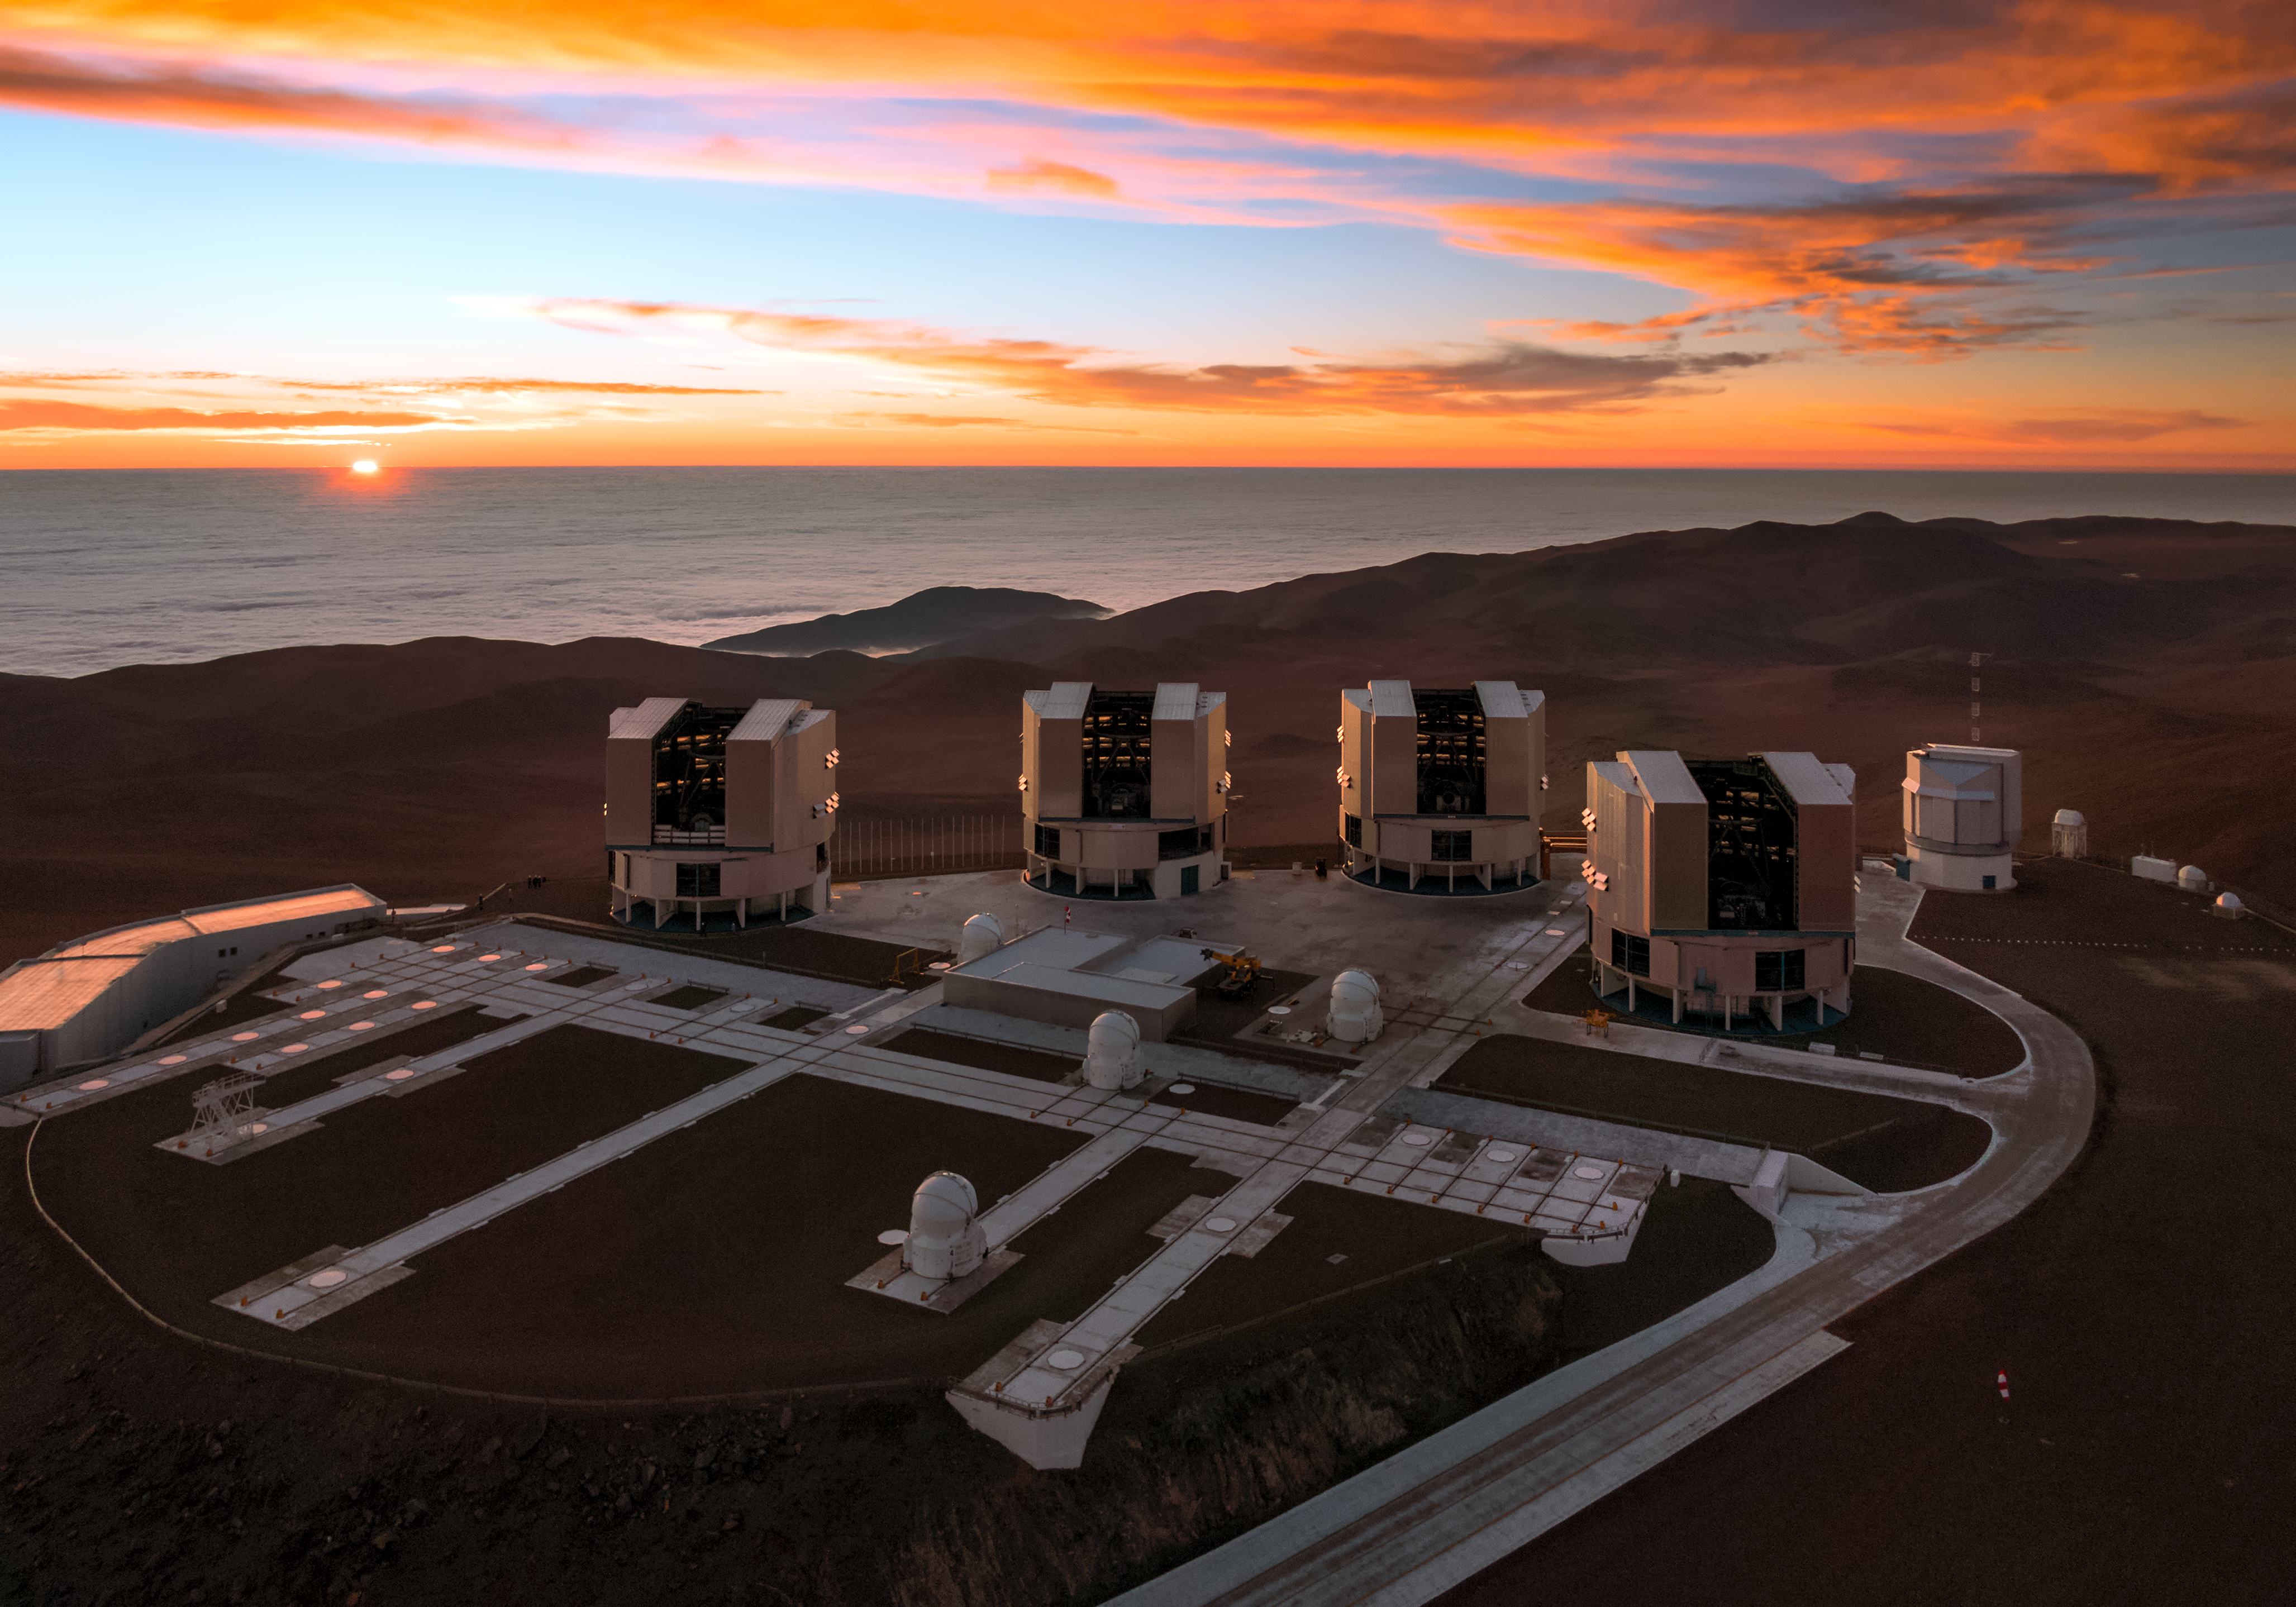

Paranal and the Pacific at sunset

The setting Sun dips below the horizon of the Pacific Ocean, bathing the Paranal platform in light in this amazing aerial image from the Atacama Desert in northern Chile.

The Cerro Paranal mountain top is home to the world’s most advanced ground-based facility for astronomy, hosting the four 8.2-metre Unit Telescopes of the Very Large Telescope, four 1.8-metre Auxiliary Telescopes and the VLT Survey Telescope (VST) — all of which are visible in this image. The 4.1-metre Visible and Infrared Survey Telescope for Astronomy (VISTA), also housed at Cerro Paranal, is hidden out of frame.

Credit: ESO/G.Hüdepohl (atacamaphoto.com)